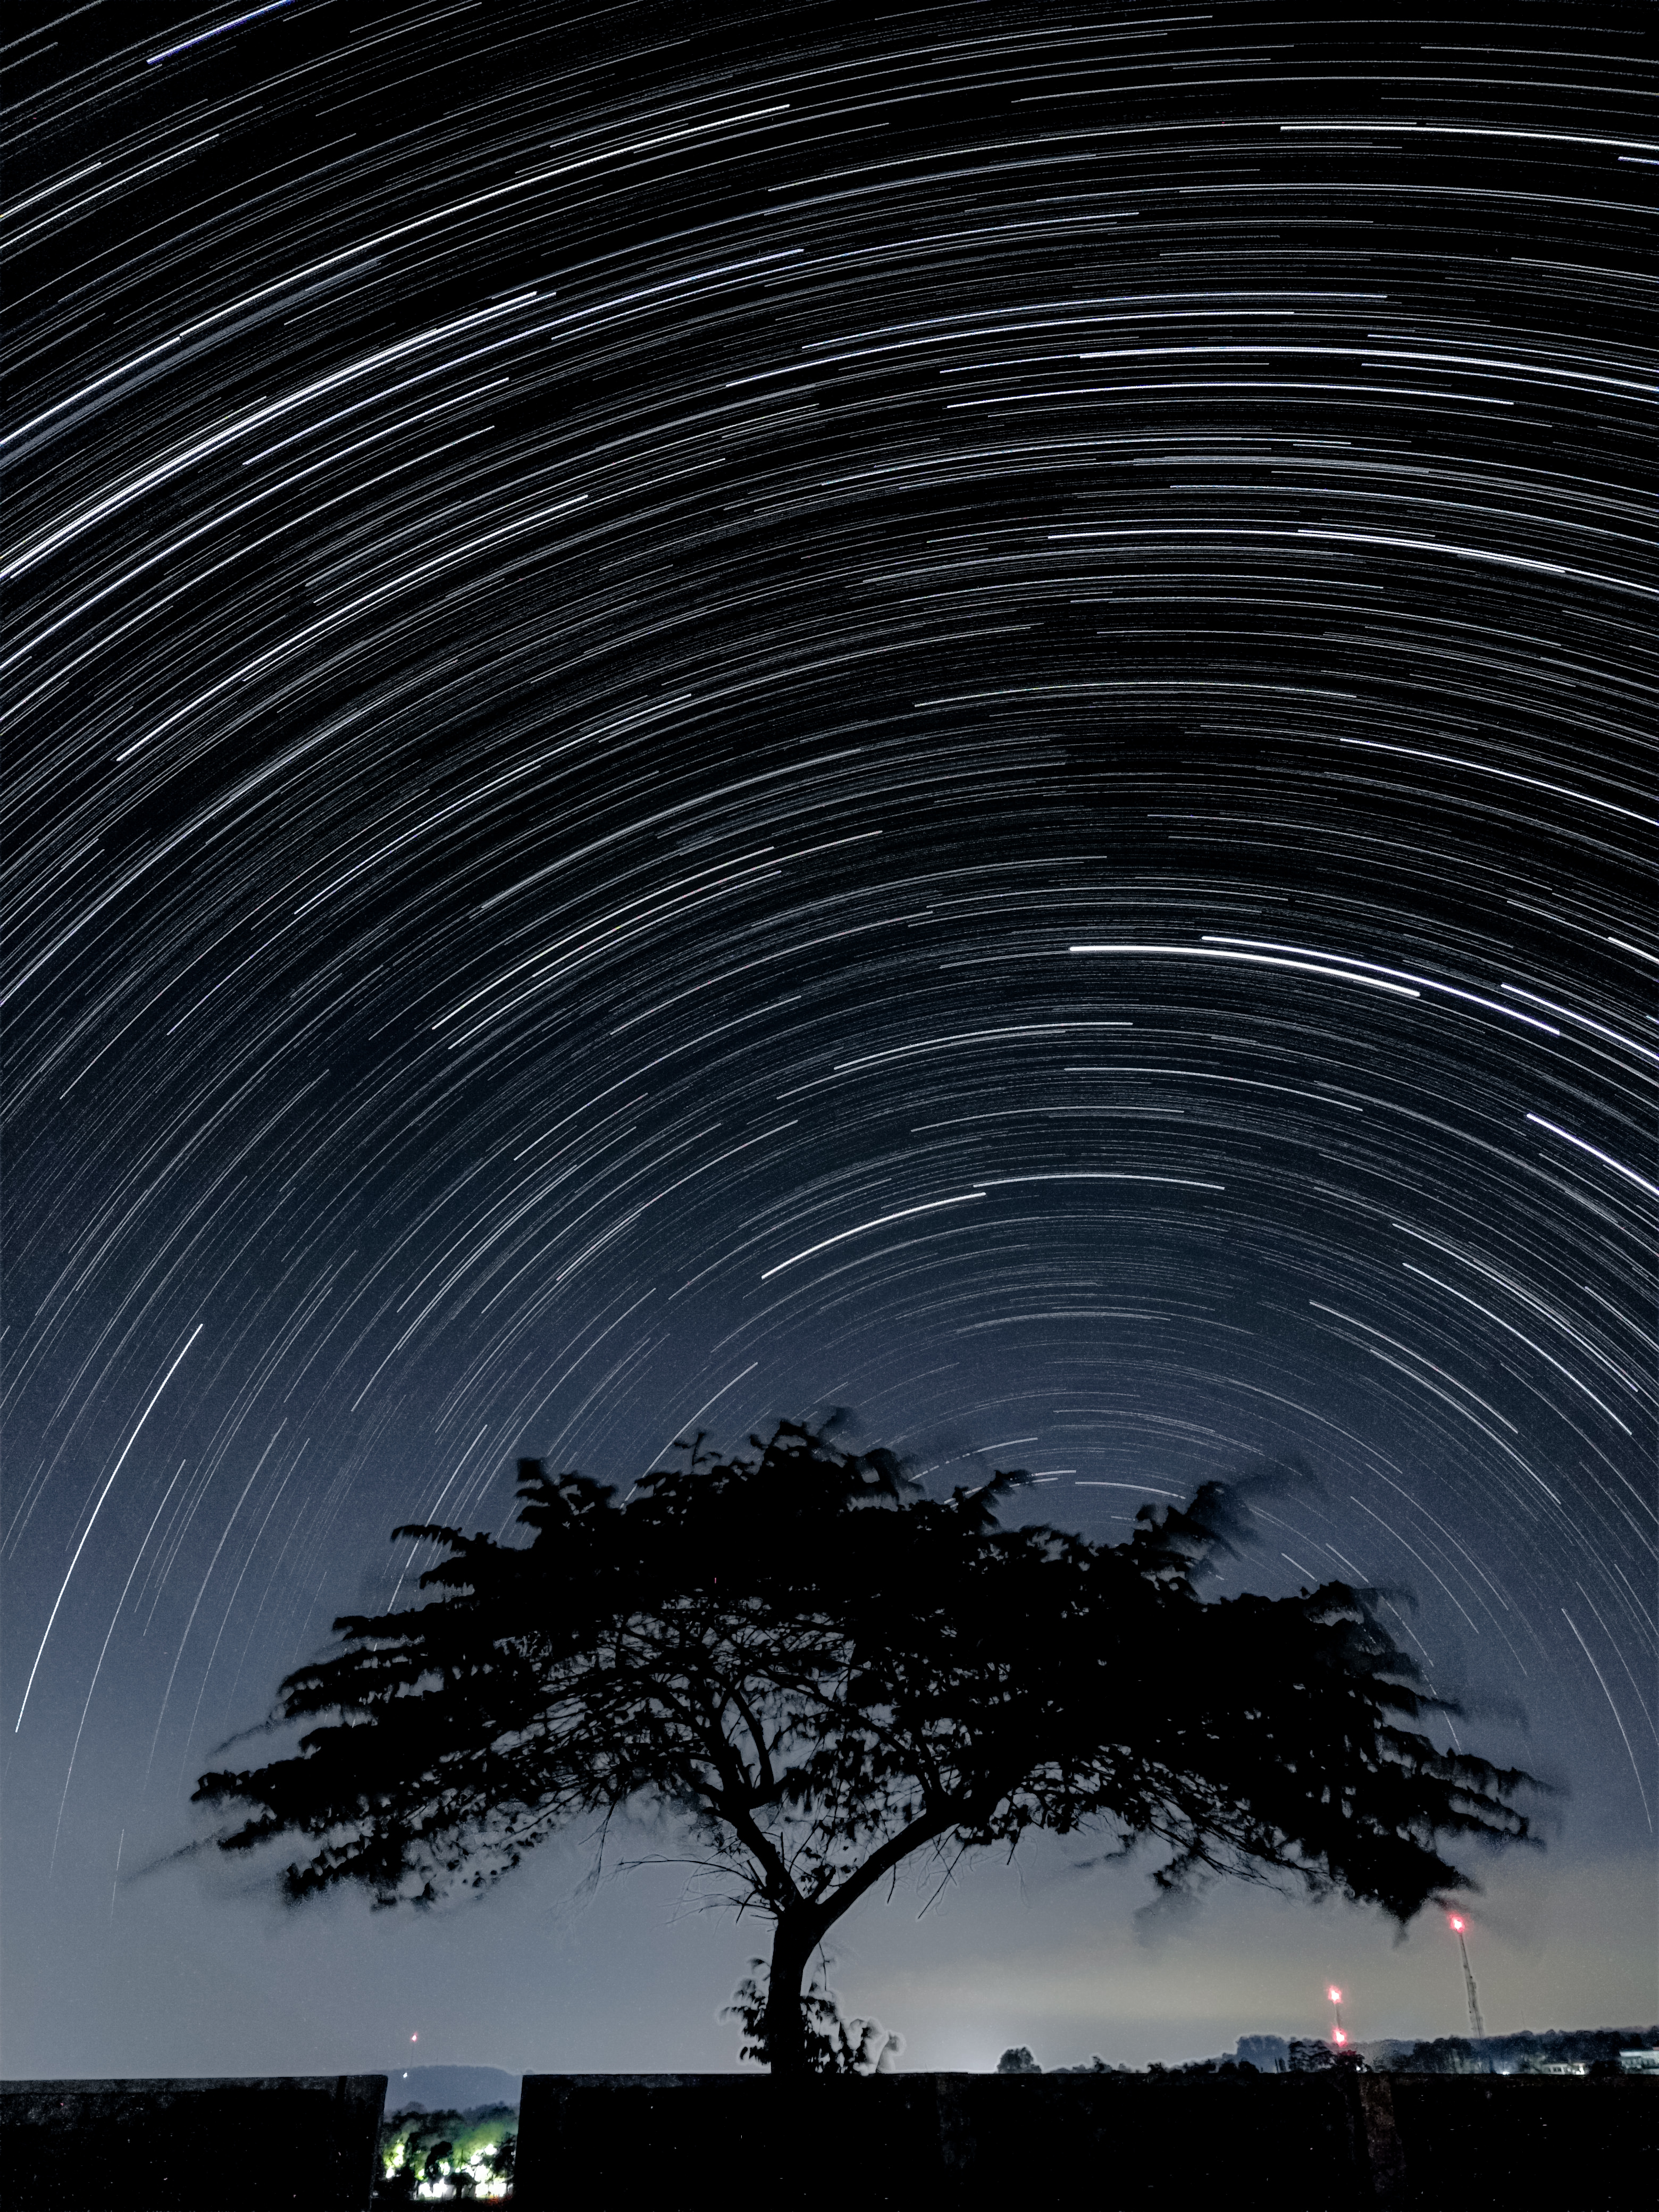

Star Trail in the Southern Hemisphere with Bortle 4 Scale Light Pollution

Photographer: Slamat Riyadi
Country: Indonesia

This breathtaking photo, captured under the clear night sky of Linggamekar Village, Cilimus, Kuningan, West Java, Indonesia on 25 June 2020, displays star trails sweeping across the southern hemisphere’s heavens. It is one of six winners in the category of Still images taken exclusively with smartphones/mobile devices. The star trails are due to Earth’s rotation causing the apparent motion of stars, creating these mesmerising arcs of light when followed over extended periods. Here, the point the stars rotate around (the South Celestial Pole) is close to the horizon, as the image was taken close to the equator. The photographer used the star trail feature on a smartphone, which captured a series of images over an extended period and stacked them together. The striking tree in the foreground adds depth to the image, contrasting the celestial motion above with its Earthly stillness, while also masking some of the surrounding light pollution. Different parts of the world offer diverse and stunning perspectives on the night sky, emphasising the importance of preserving dark skies everywhere.

Also see image in Zenodo: https://doi.org/10.5281/zenodo.10356977

Credit: Slamat Riyadi/IAU OAE (CC BY 4.0)